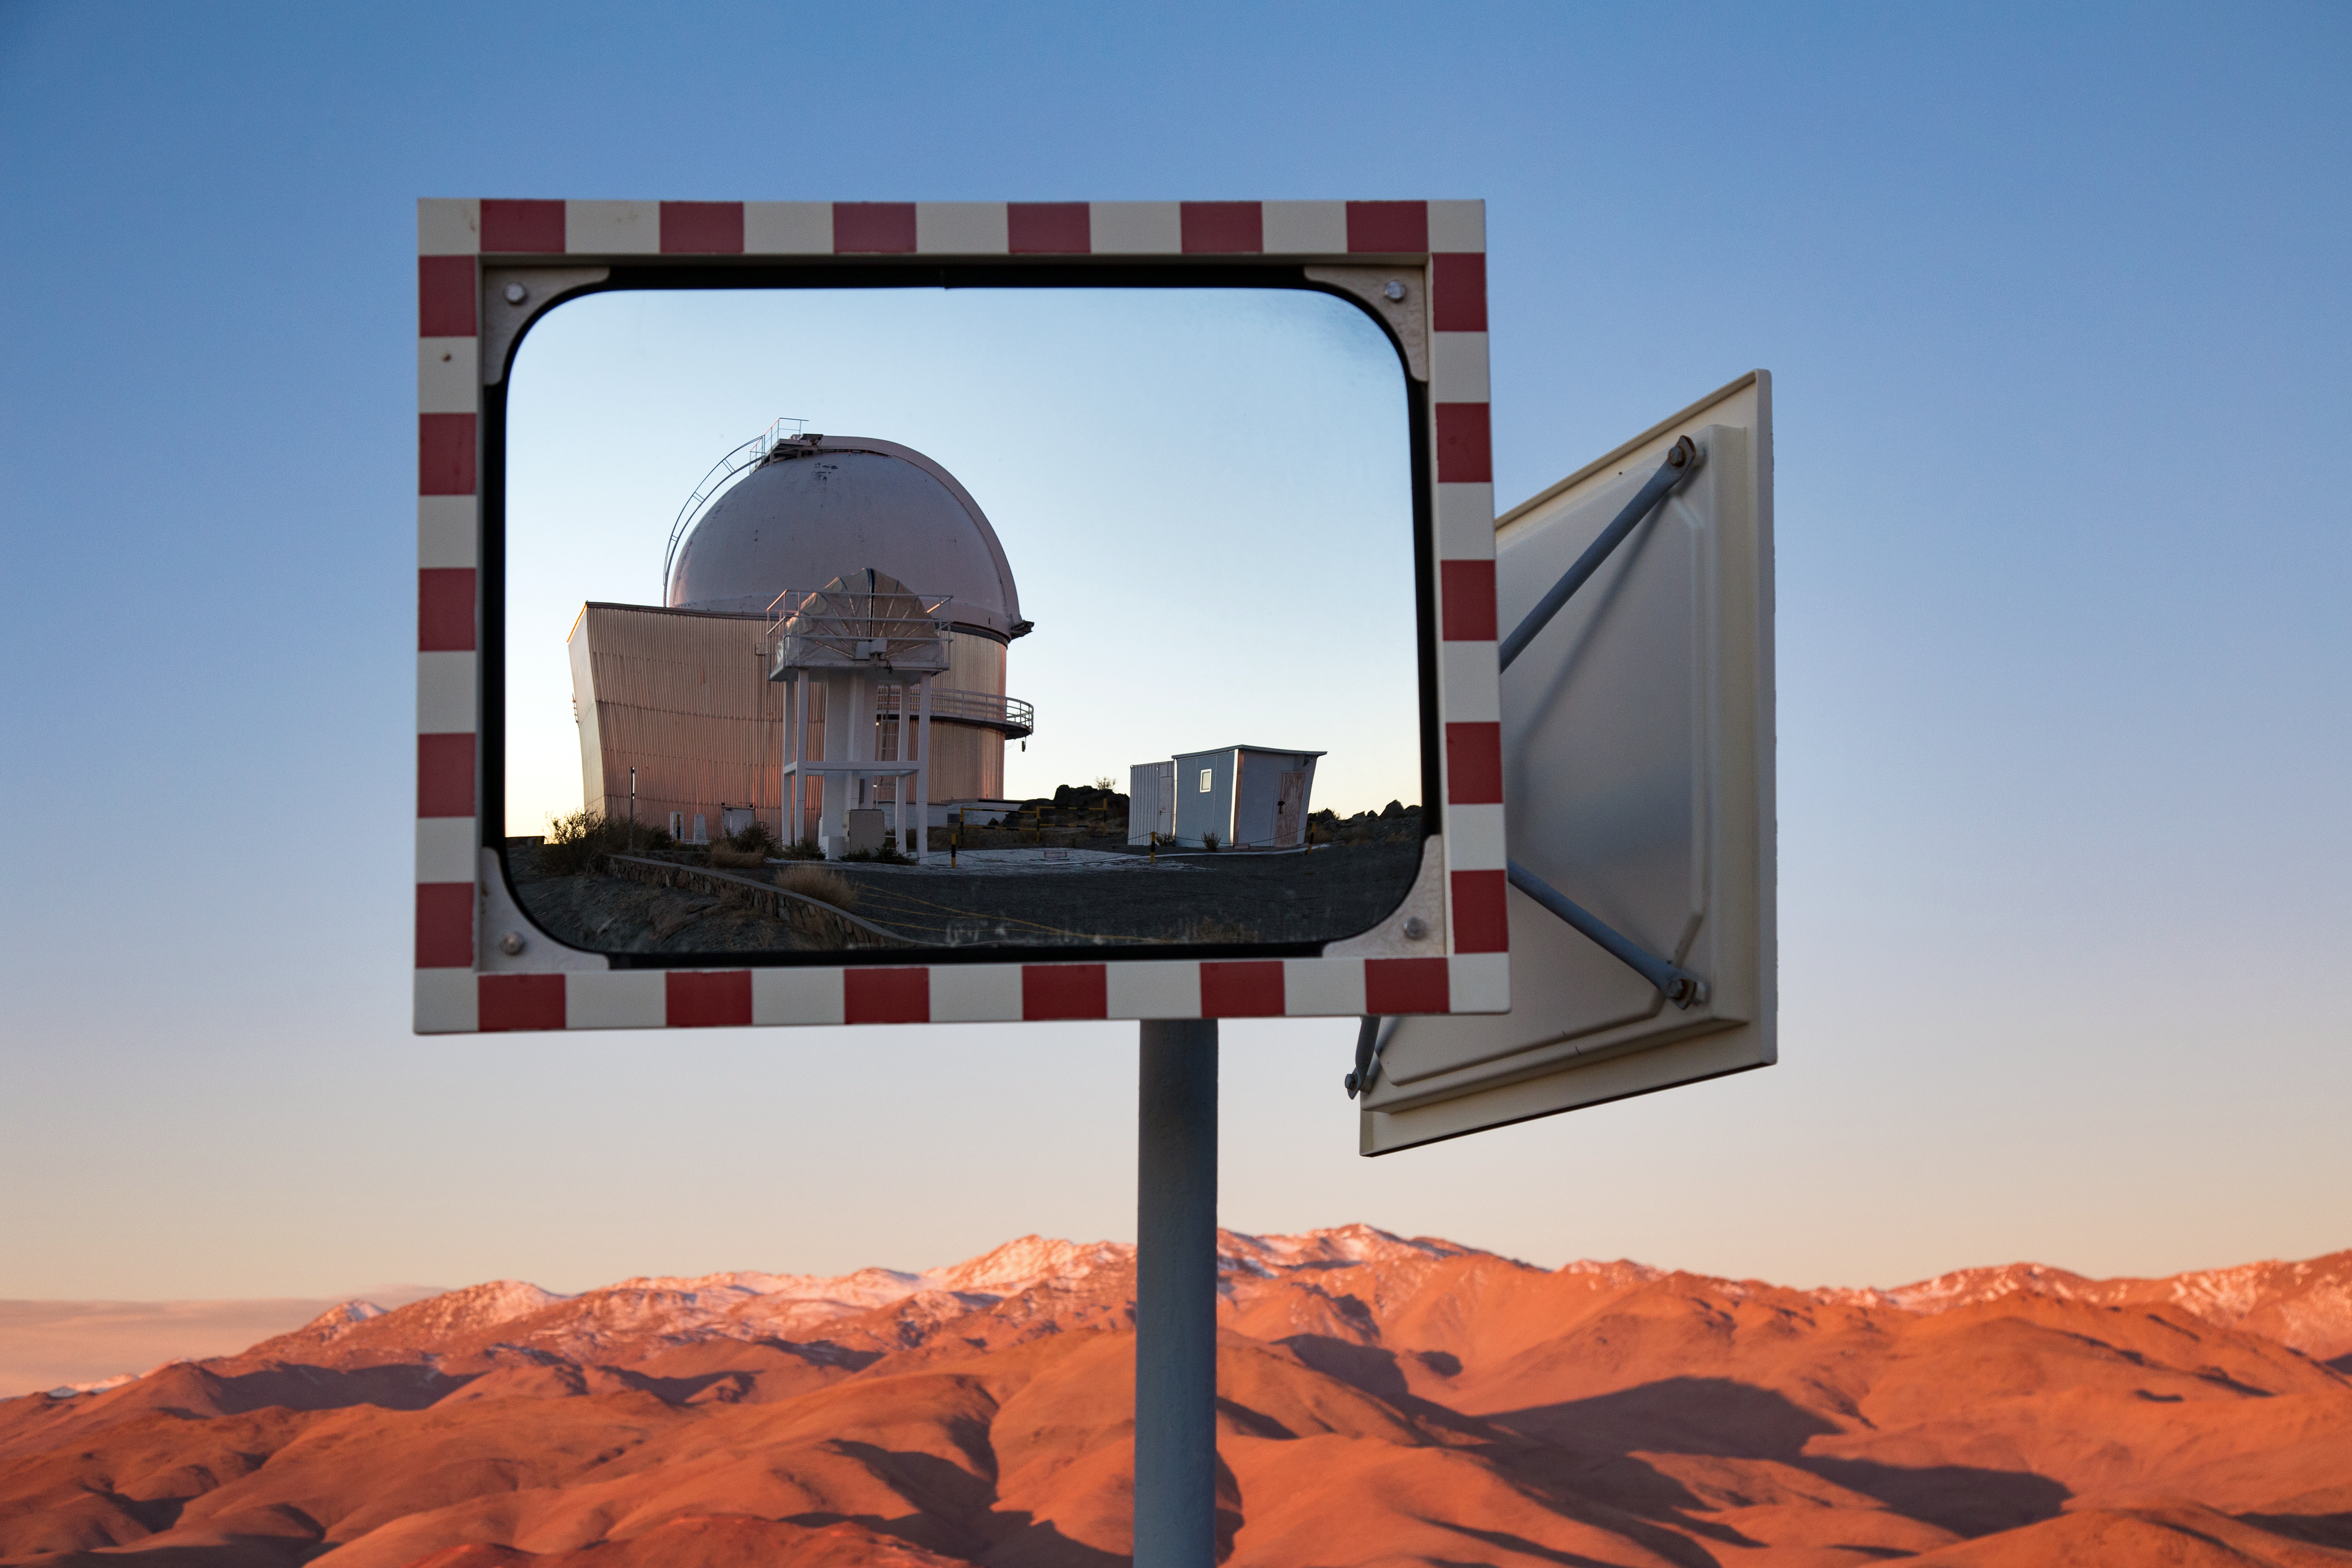

Old friends at La Silla

This reflective image features the ESO 1-metre Schmidt telescope, which is remotely controlled by Yale's Centre for Astronomy and Astrophysics to search for Pluto-sized dwarf planets and supernovae, and the Differential Motion Monitor (DIMM), which measures seeing conditions.

Credit: L. Zychova/ESO